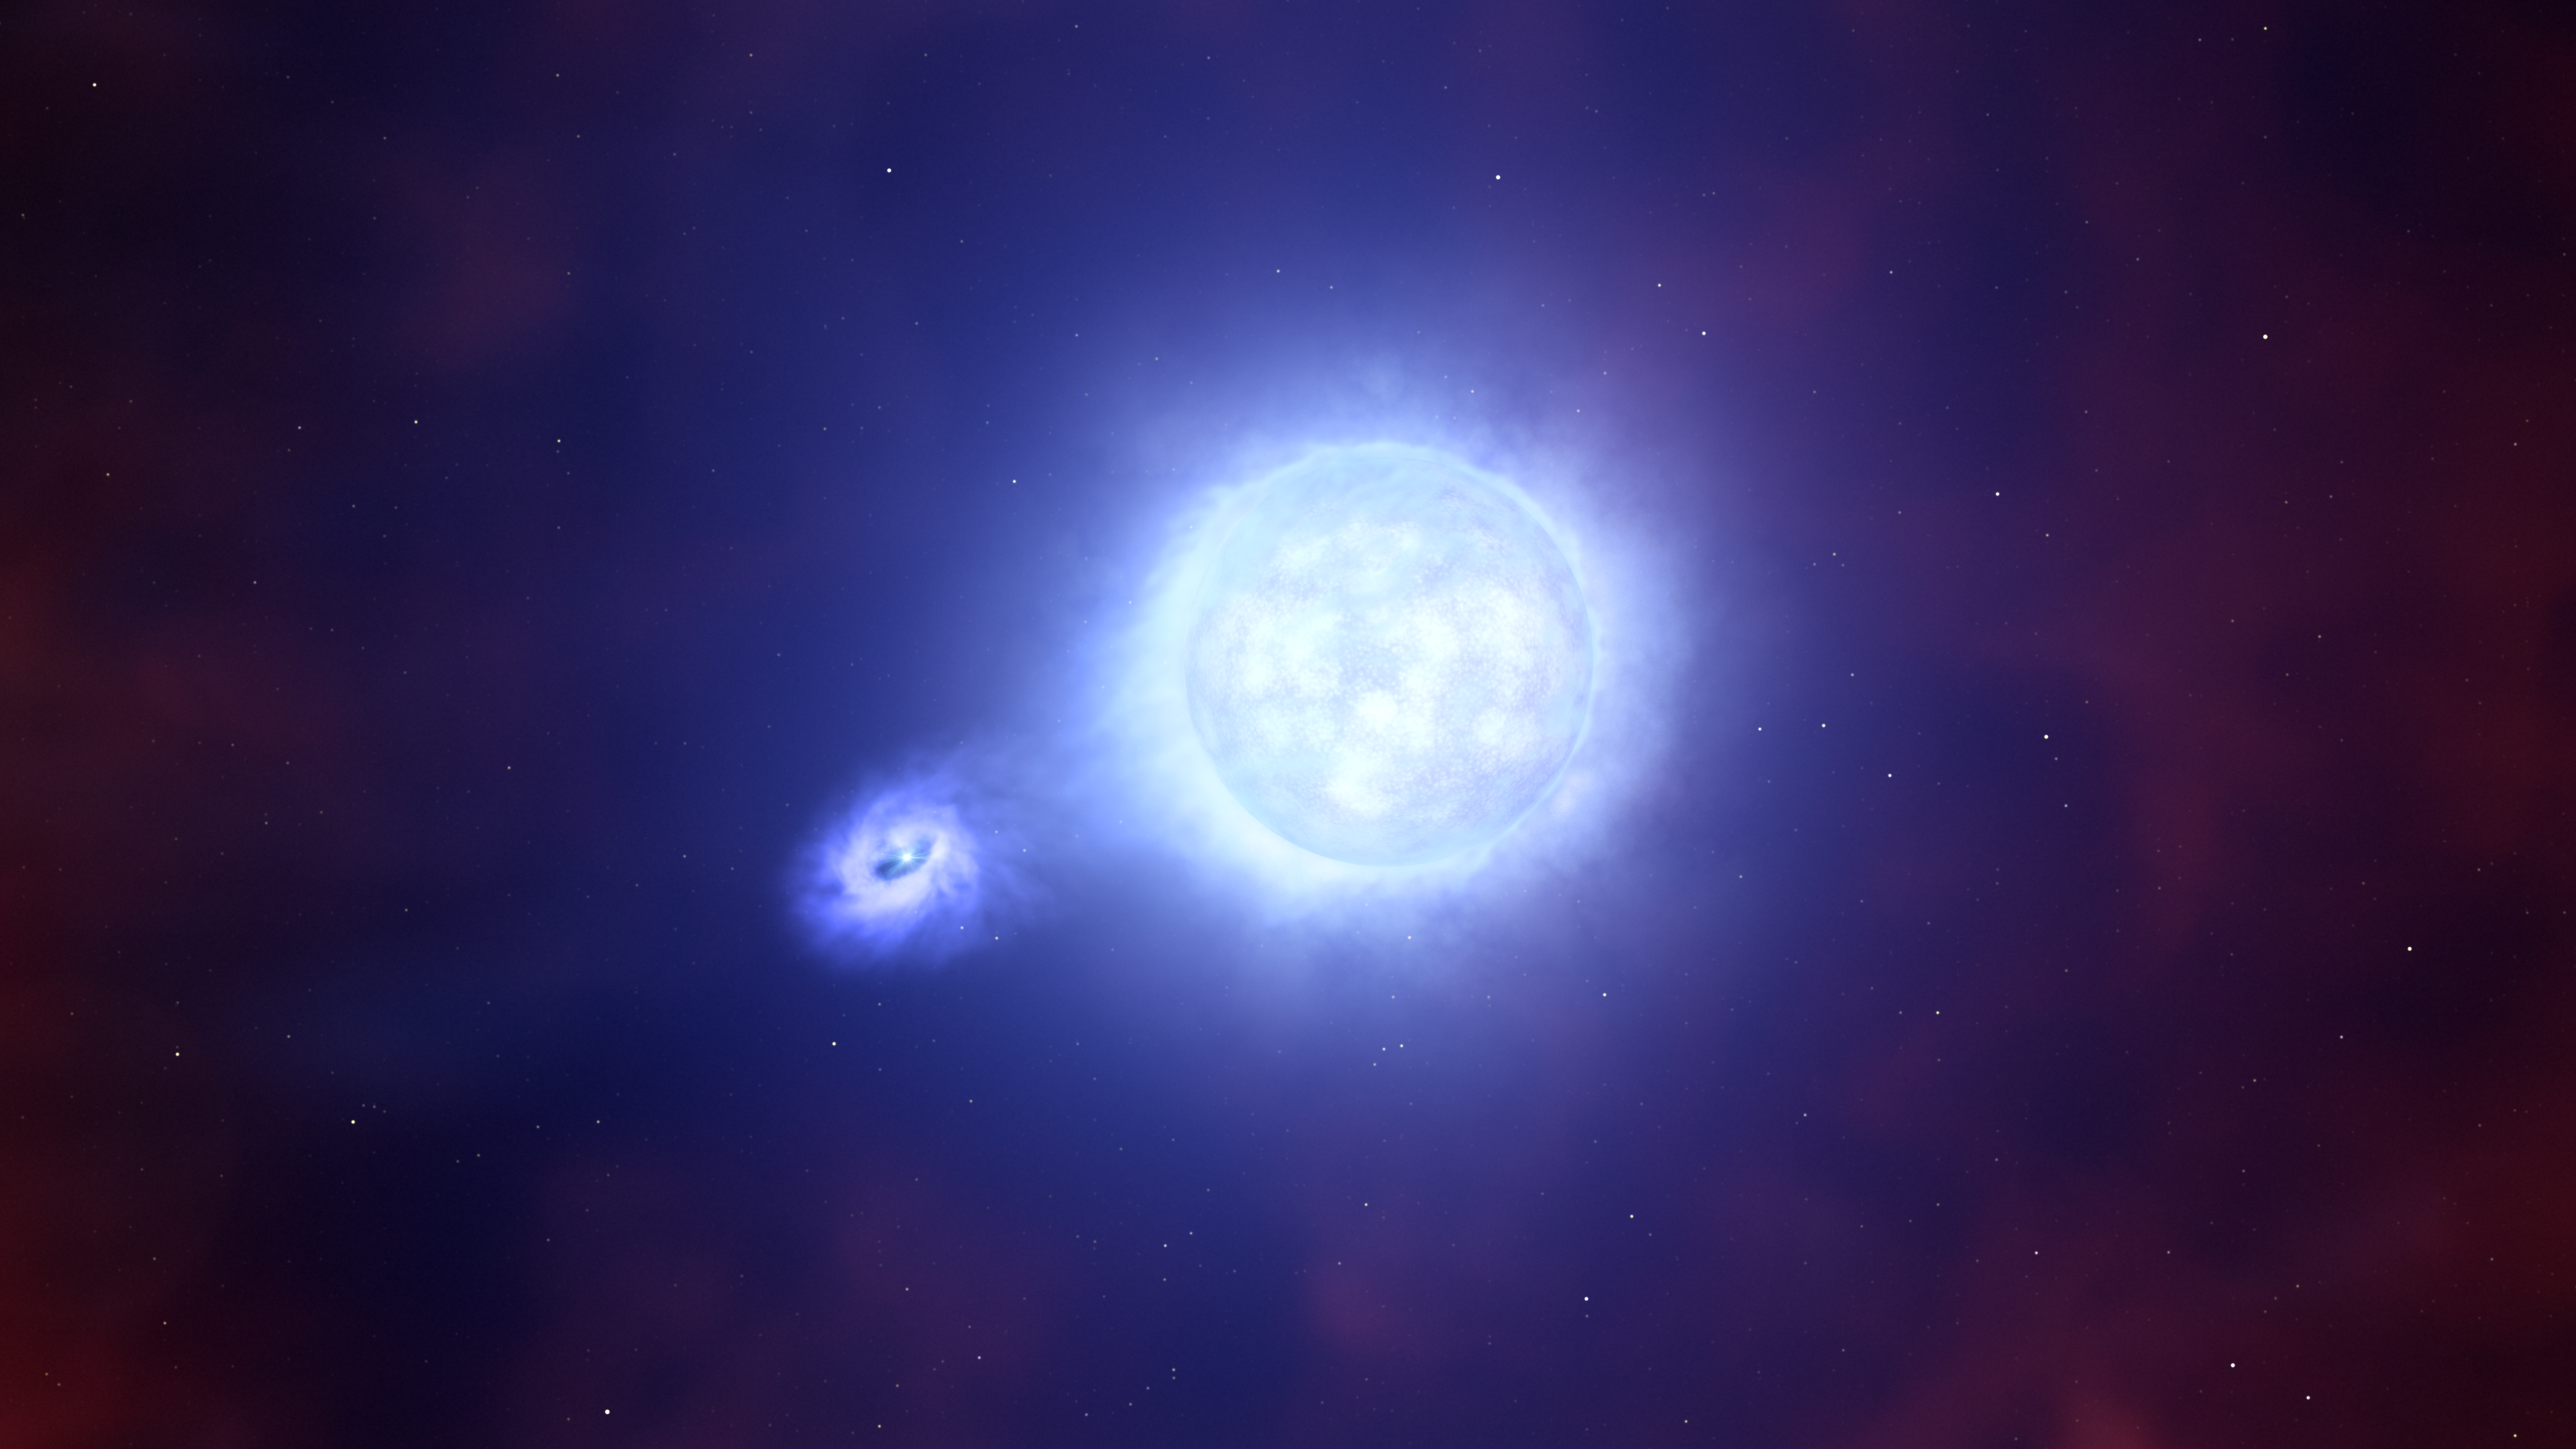

A compact object and its companion star

This artist’s impression is based on the aftermath of a supernova explosion, SN 2022jli, as seen by two teams of astronomers with both ESO’s Very Large Telescope (VLT) and ESO’s New Technology Telescope (NTT). This explosion occurred within a binary system, meaning the star that created the supernova and left behind a compact object had a companion star. The compact object and its companion continued to orbit one another, with the compact object regularly stealing matter from its companion when it gets close to it, as seen here.

Credit: ESO/L. Calçada